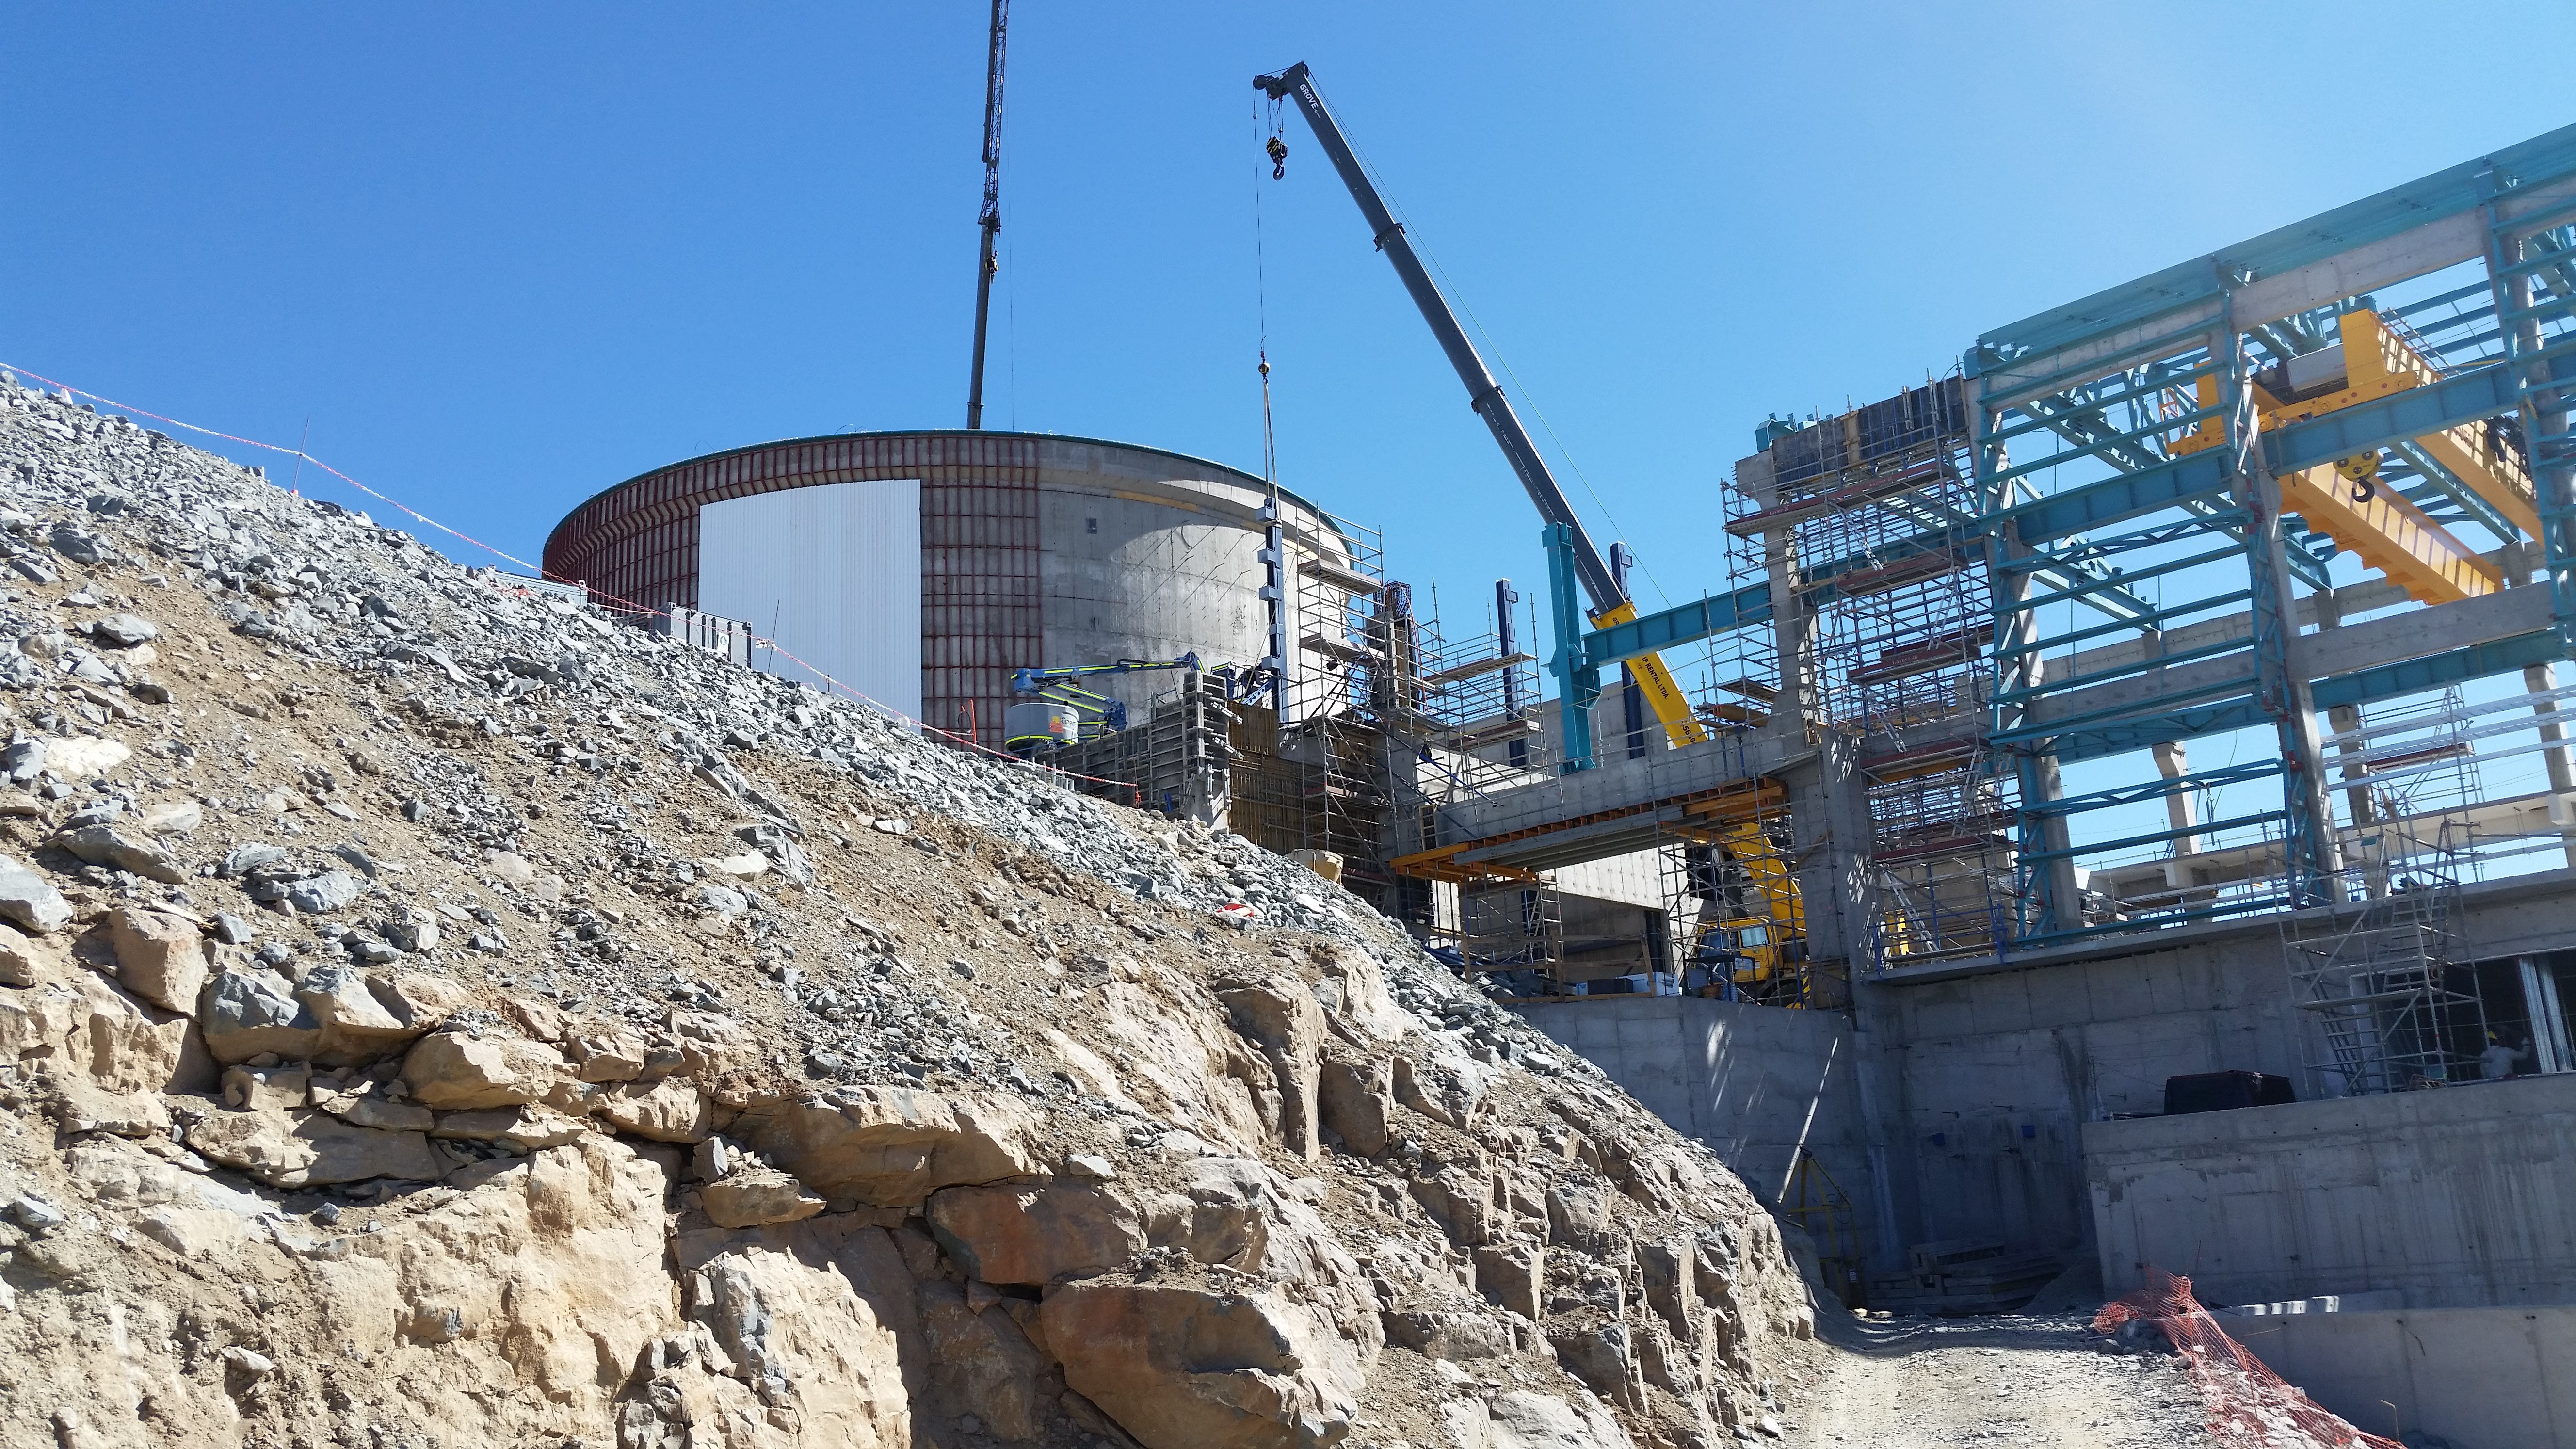

Vertical platform lift (Pflow) support installation

The dark blue steel components being lifted into place by crane are the side rails and exterior support for the vertical platform lift (Pflow). The lift will be used to transport the M1M3 mirror to/from the coating chamber during operations.

Credit: Rubin Observatory/NSF/AURA